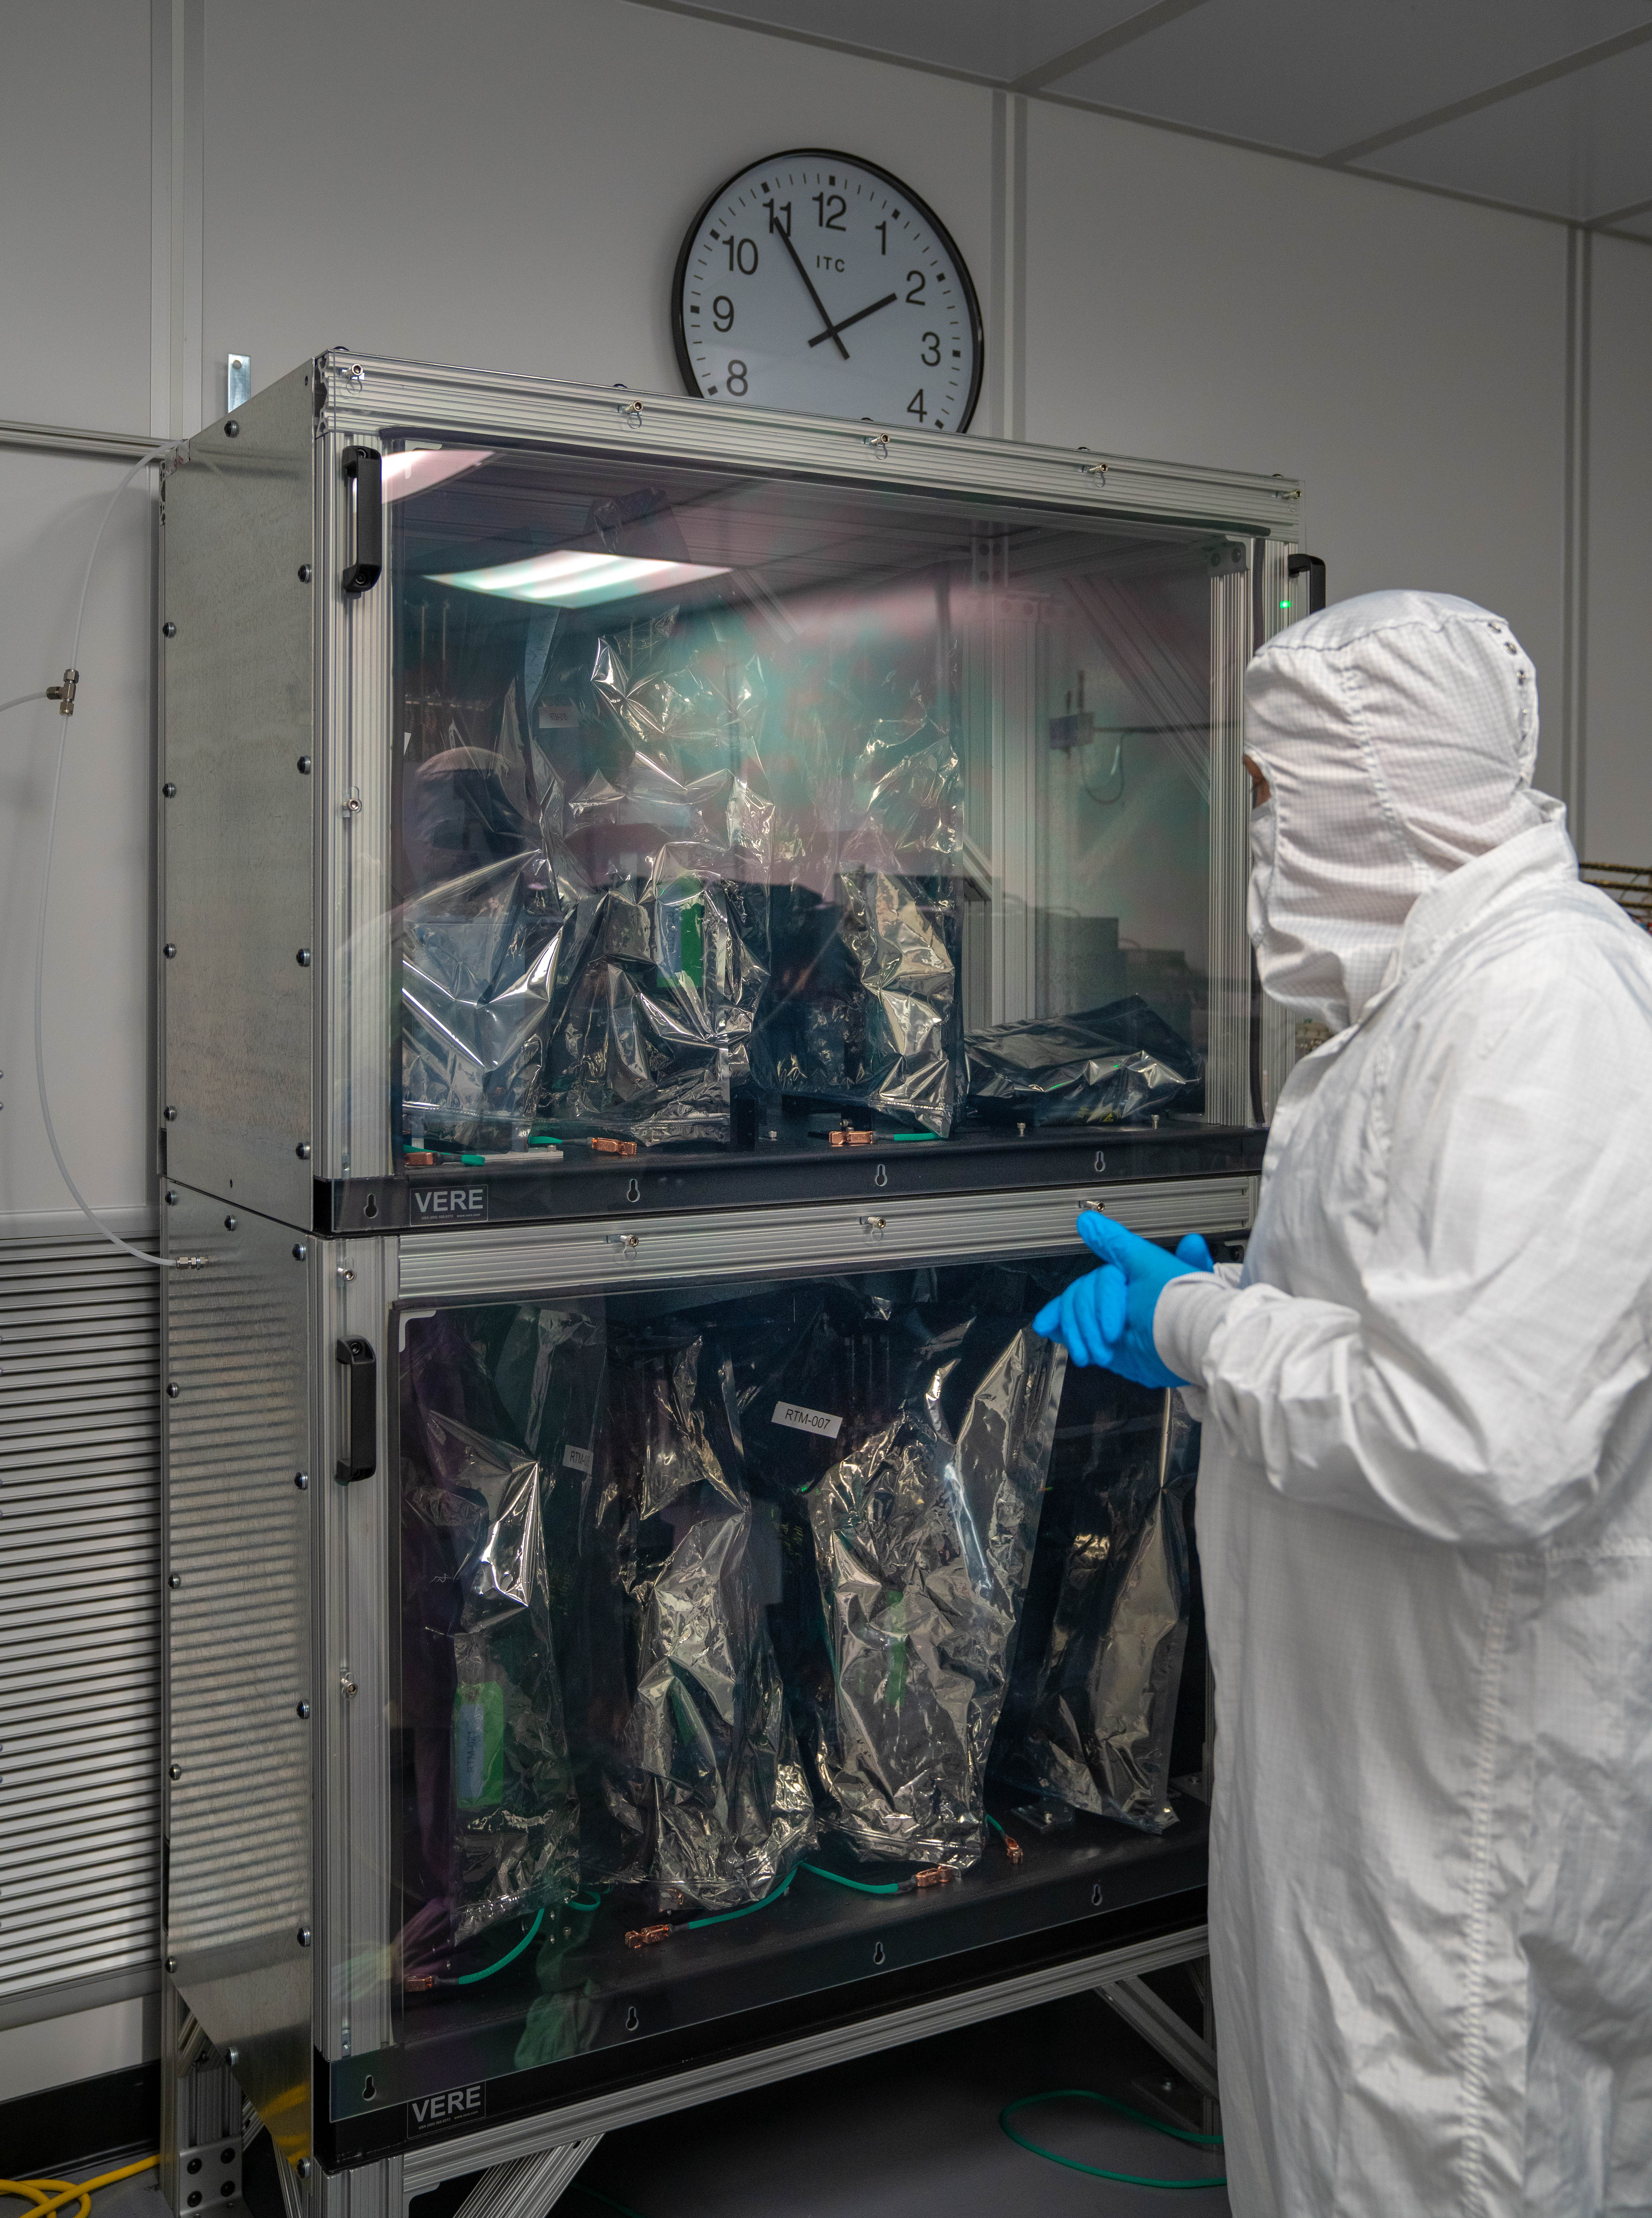

LSST Cleanroom March 2019

Members of the LSST Camera Integration and Testing team at SLAC have inserted a raft of nine imaging sensors into the body of the ComCam, a miniature version of the LSST Camera that will be used for telescope commissioning.

Credit: Farrin Abbott/SLAC National Accelerator Laboratory